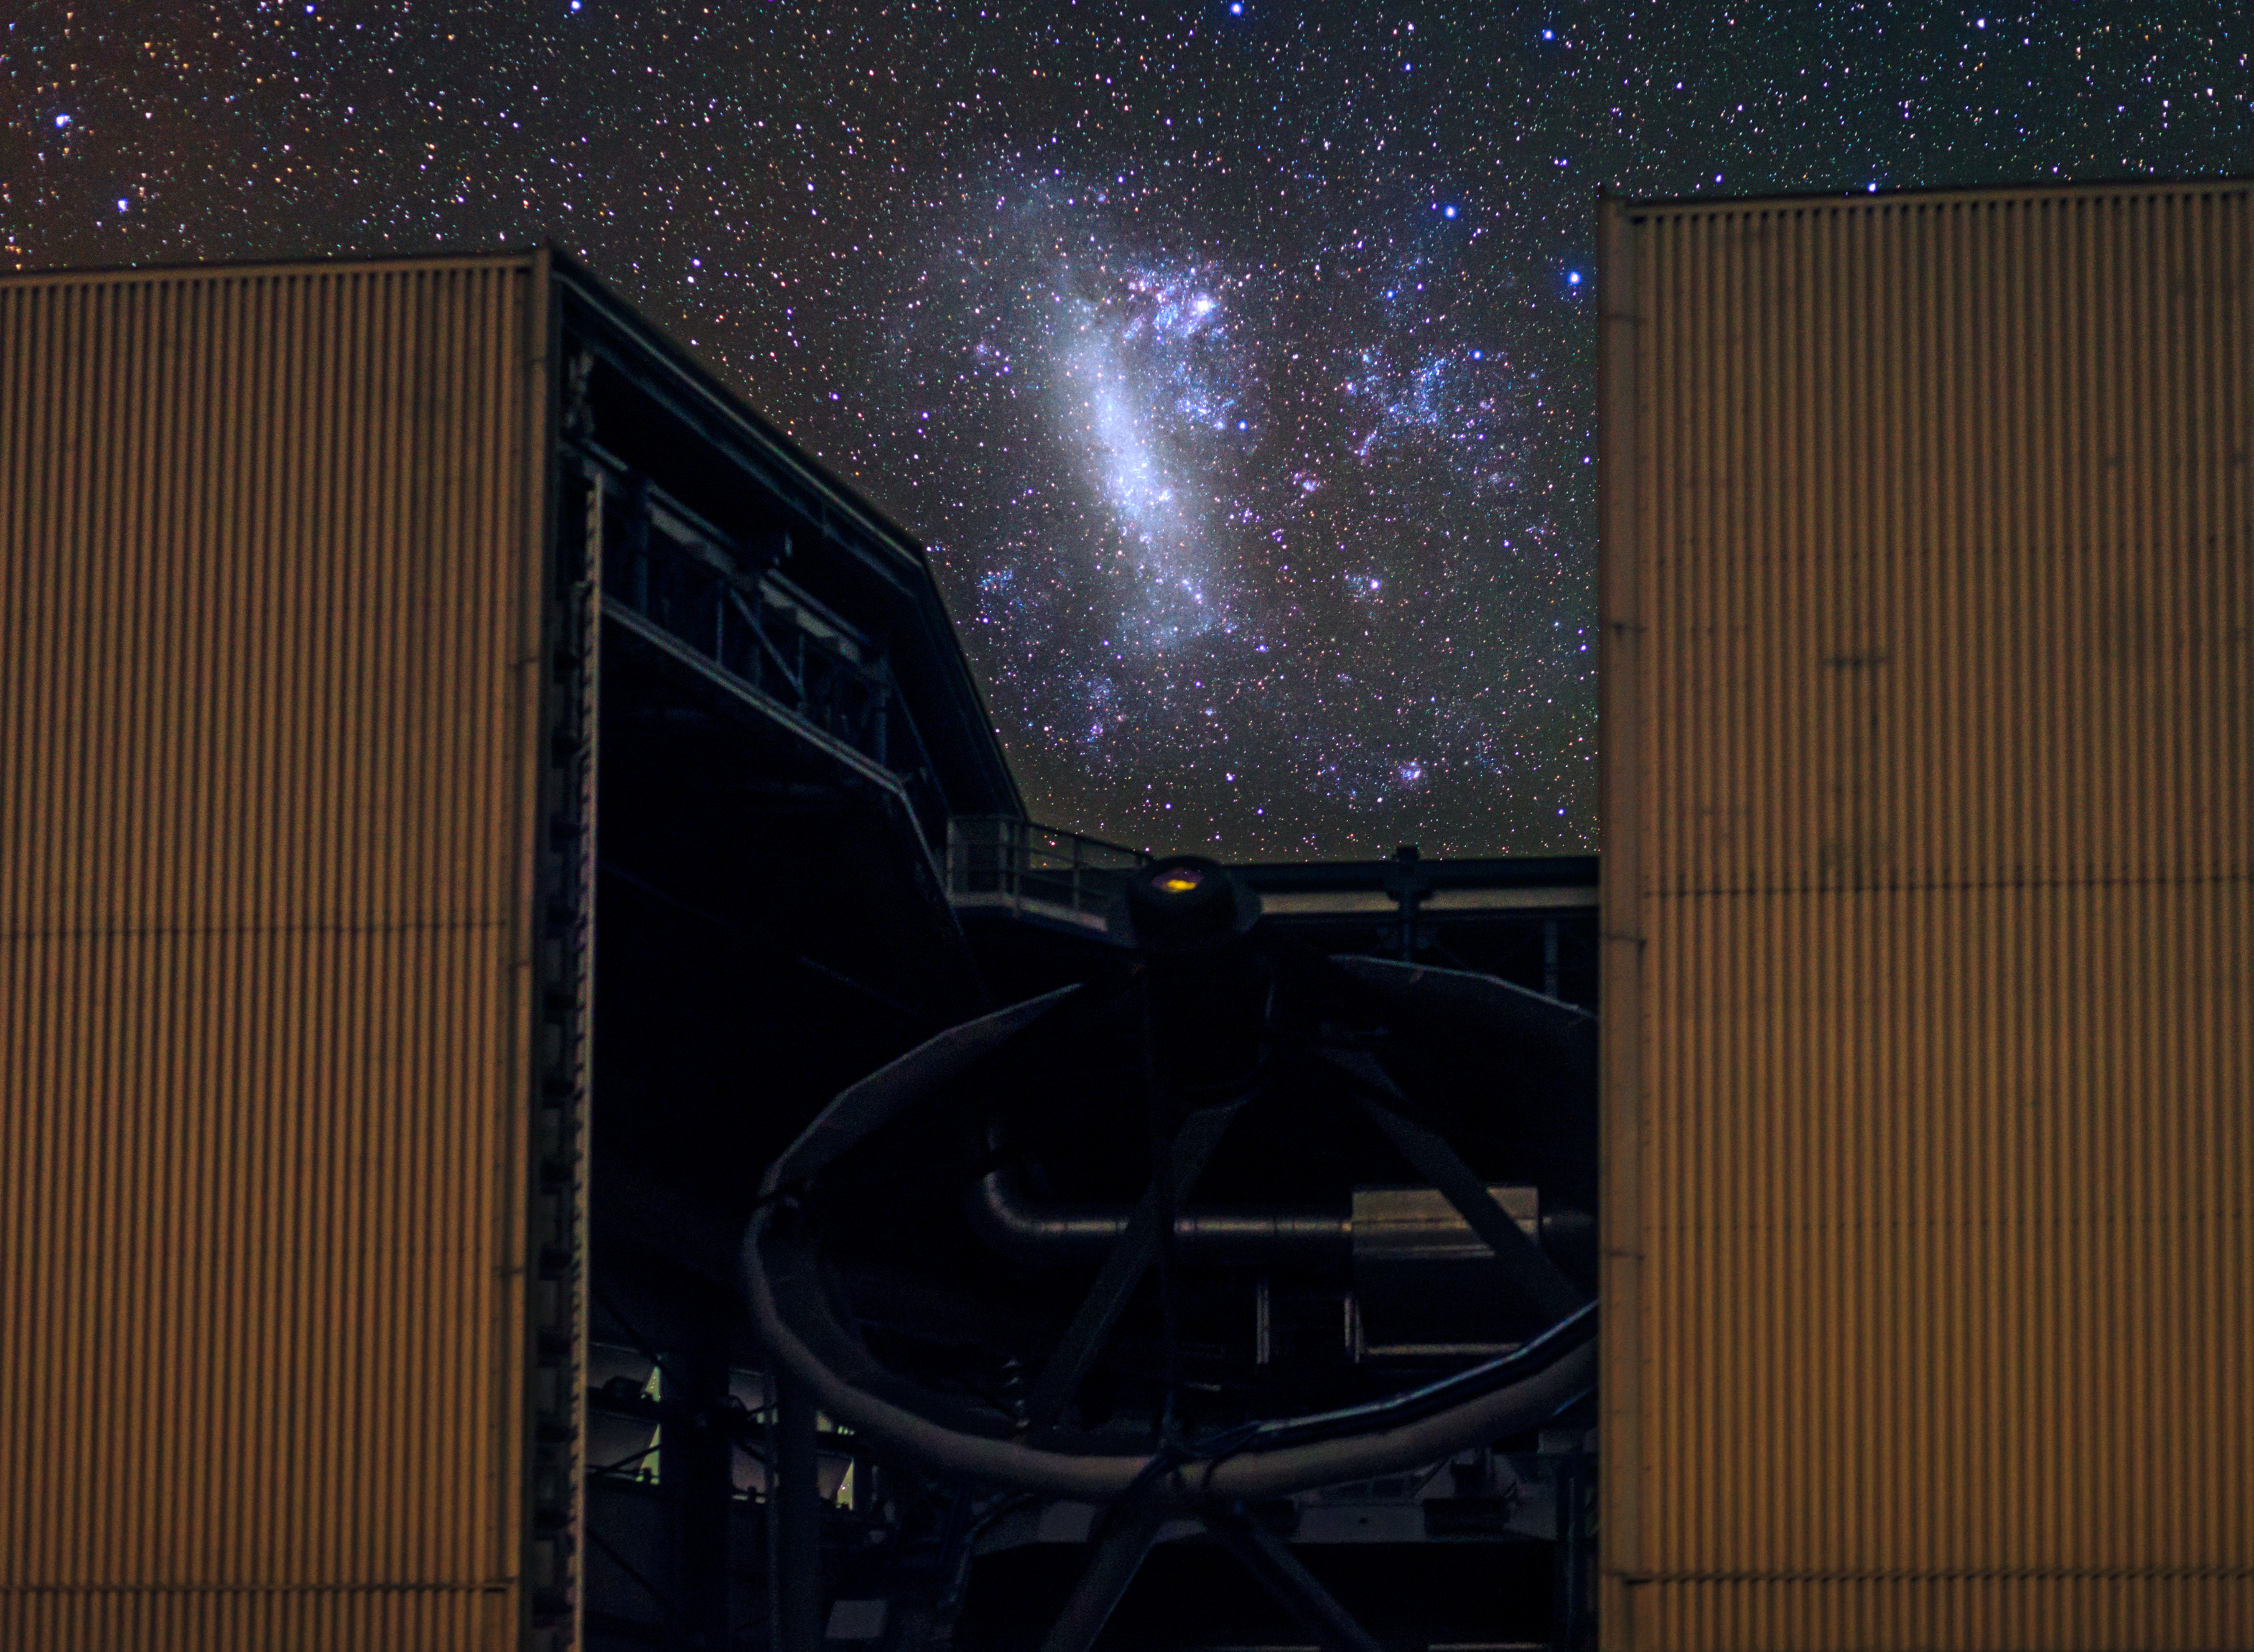

Large Magellanic Cloud captured between a Unit Telescope

The Large Magellanic Cloud captured between the enclosure of one of the four Unit Telescopes which forms part of the Very Large Telescope array (VLT) at Paranal — the flagship facility for European ground-based astronomy. Taken during the ESO Ultra HD Expedition.

Credit: ESO/B. Tafreshi (twanight.org)